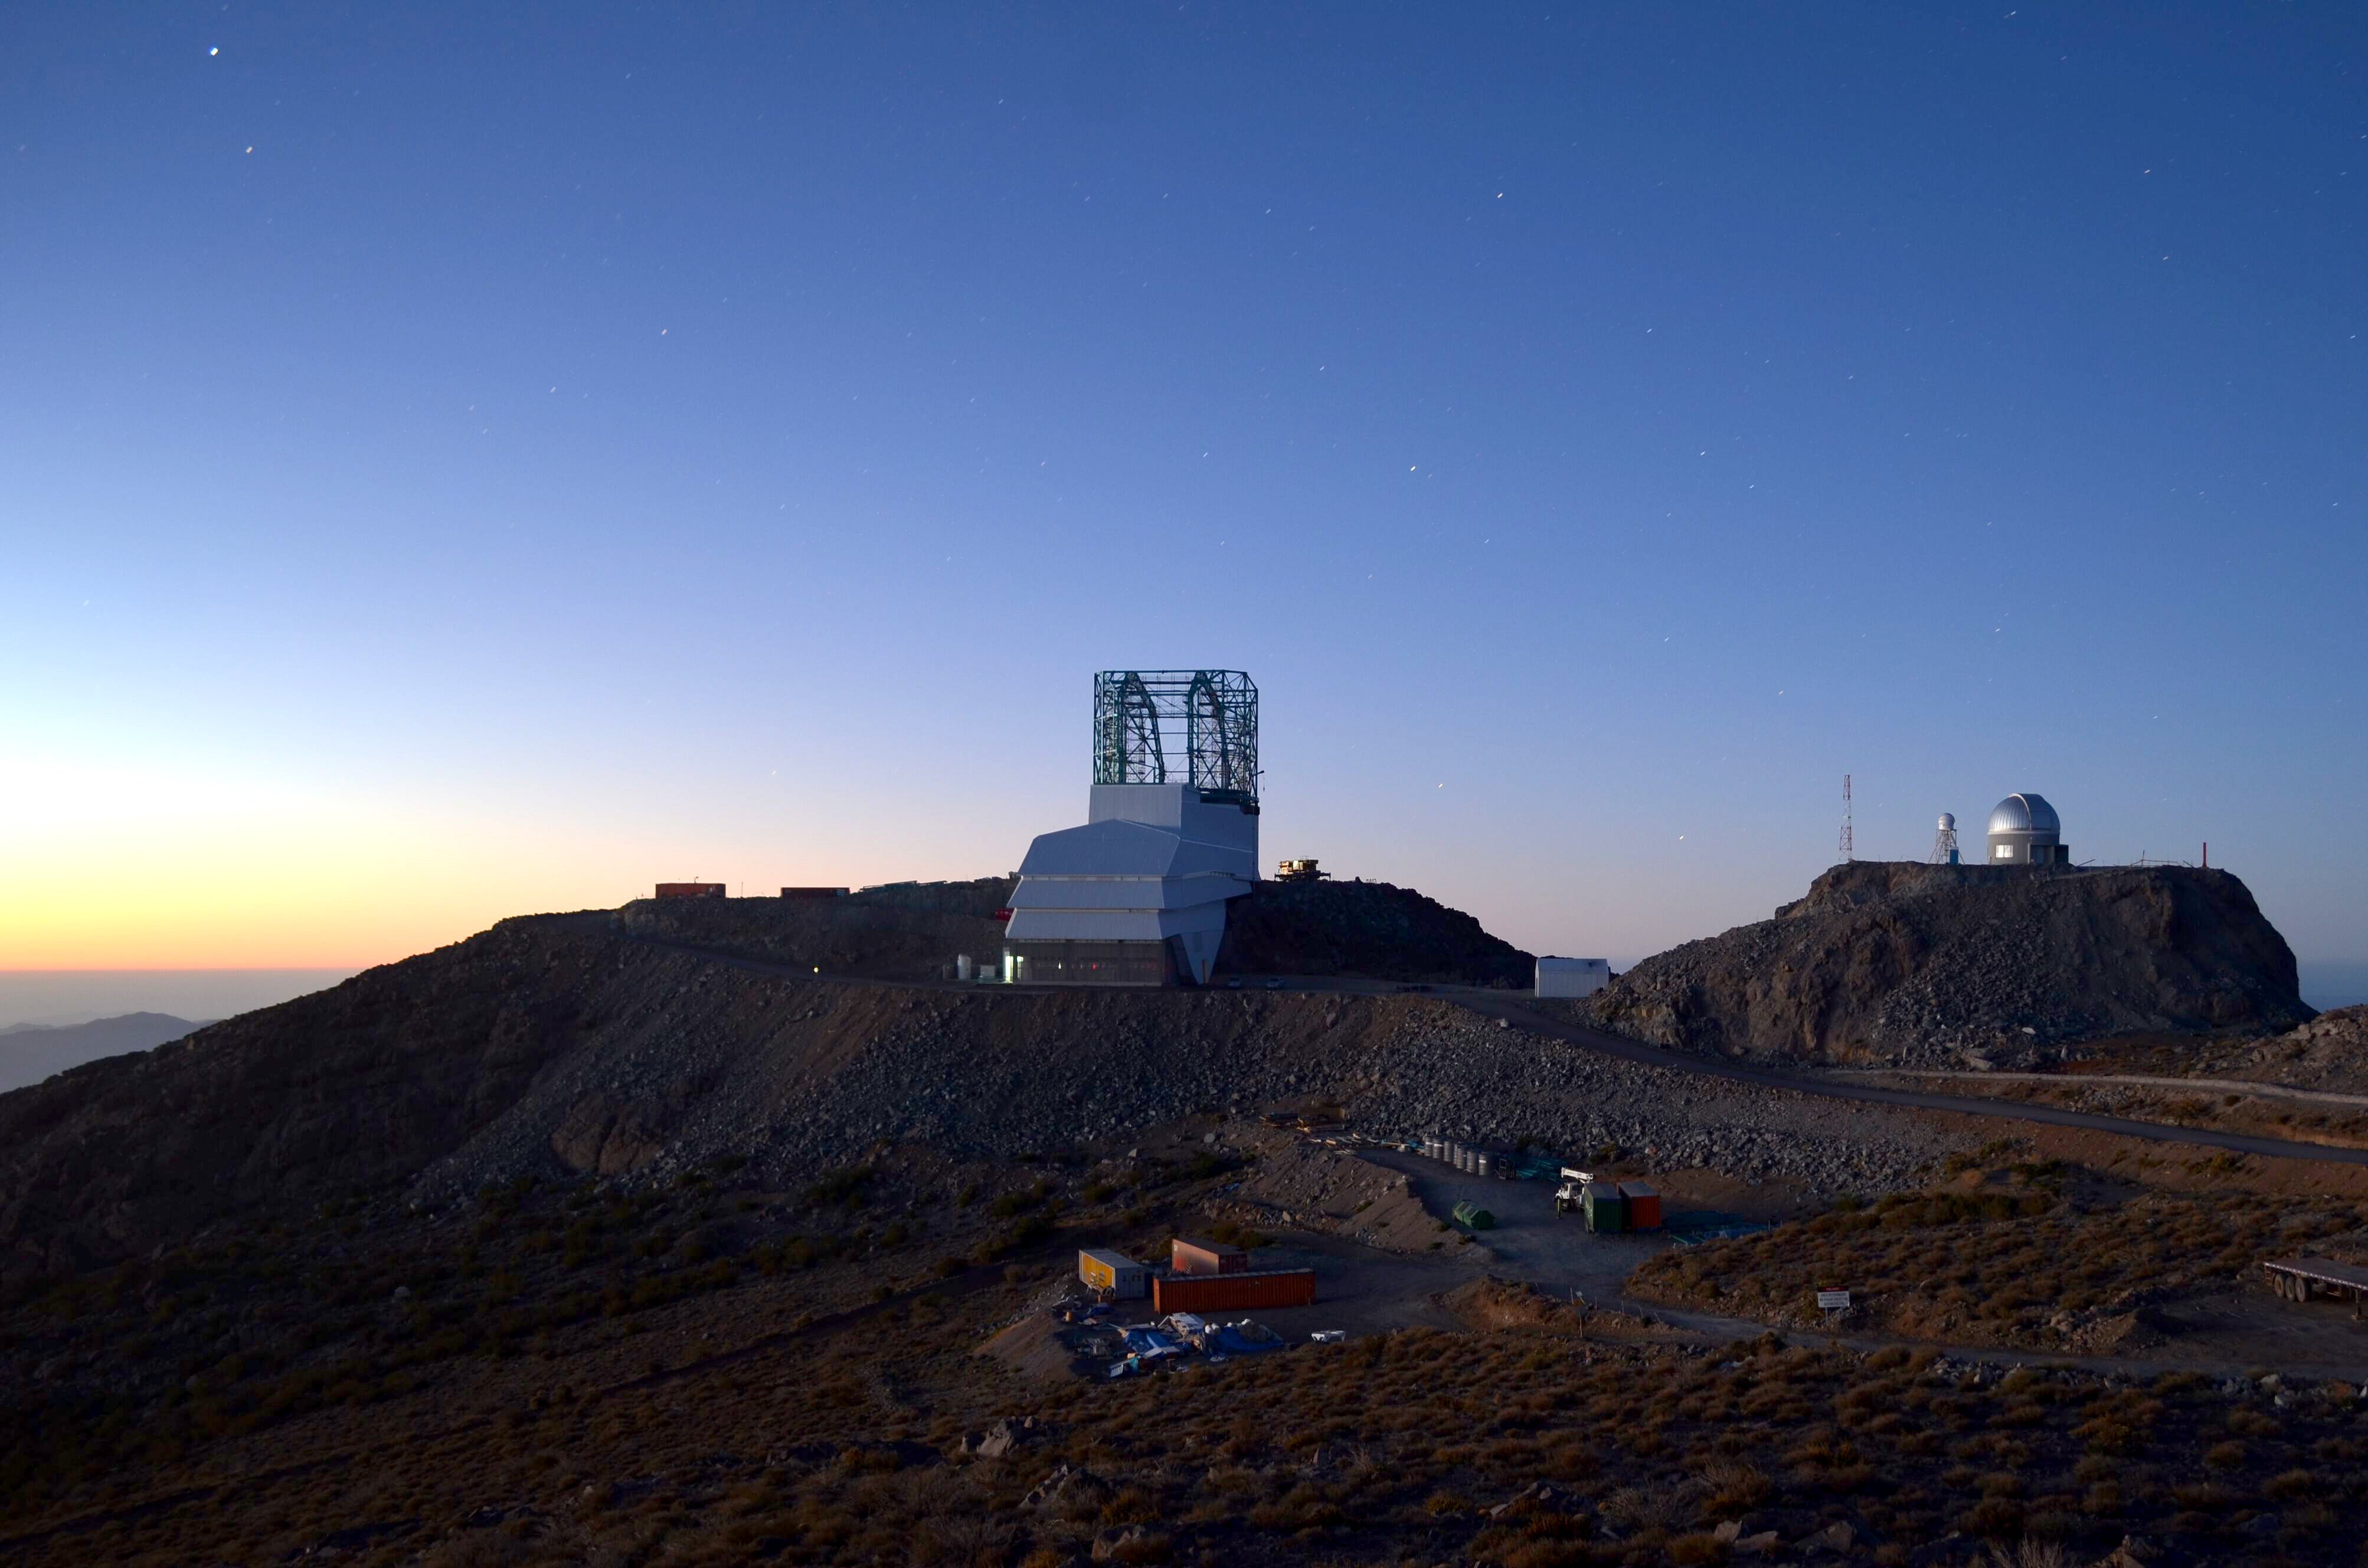

LSST Summit Facility

LSST summit facility building current status November 2018.

Credit: Rubin Observatory/NSF/AURA